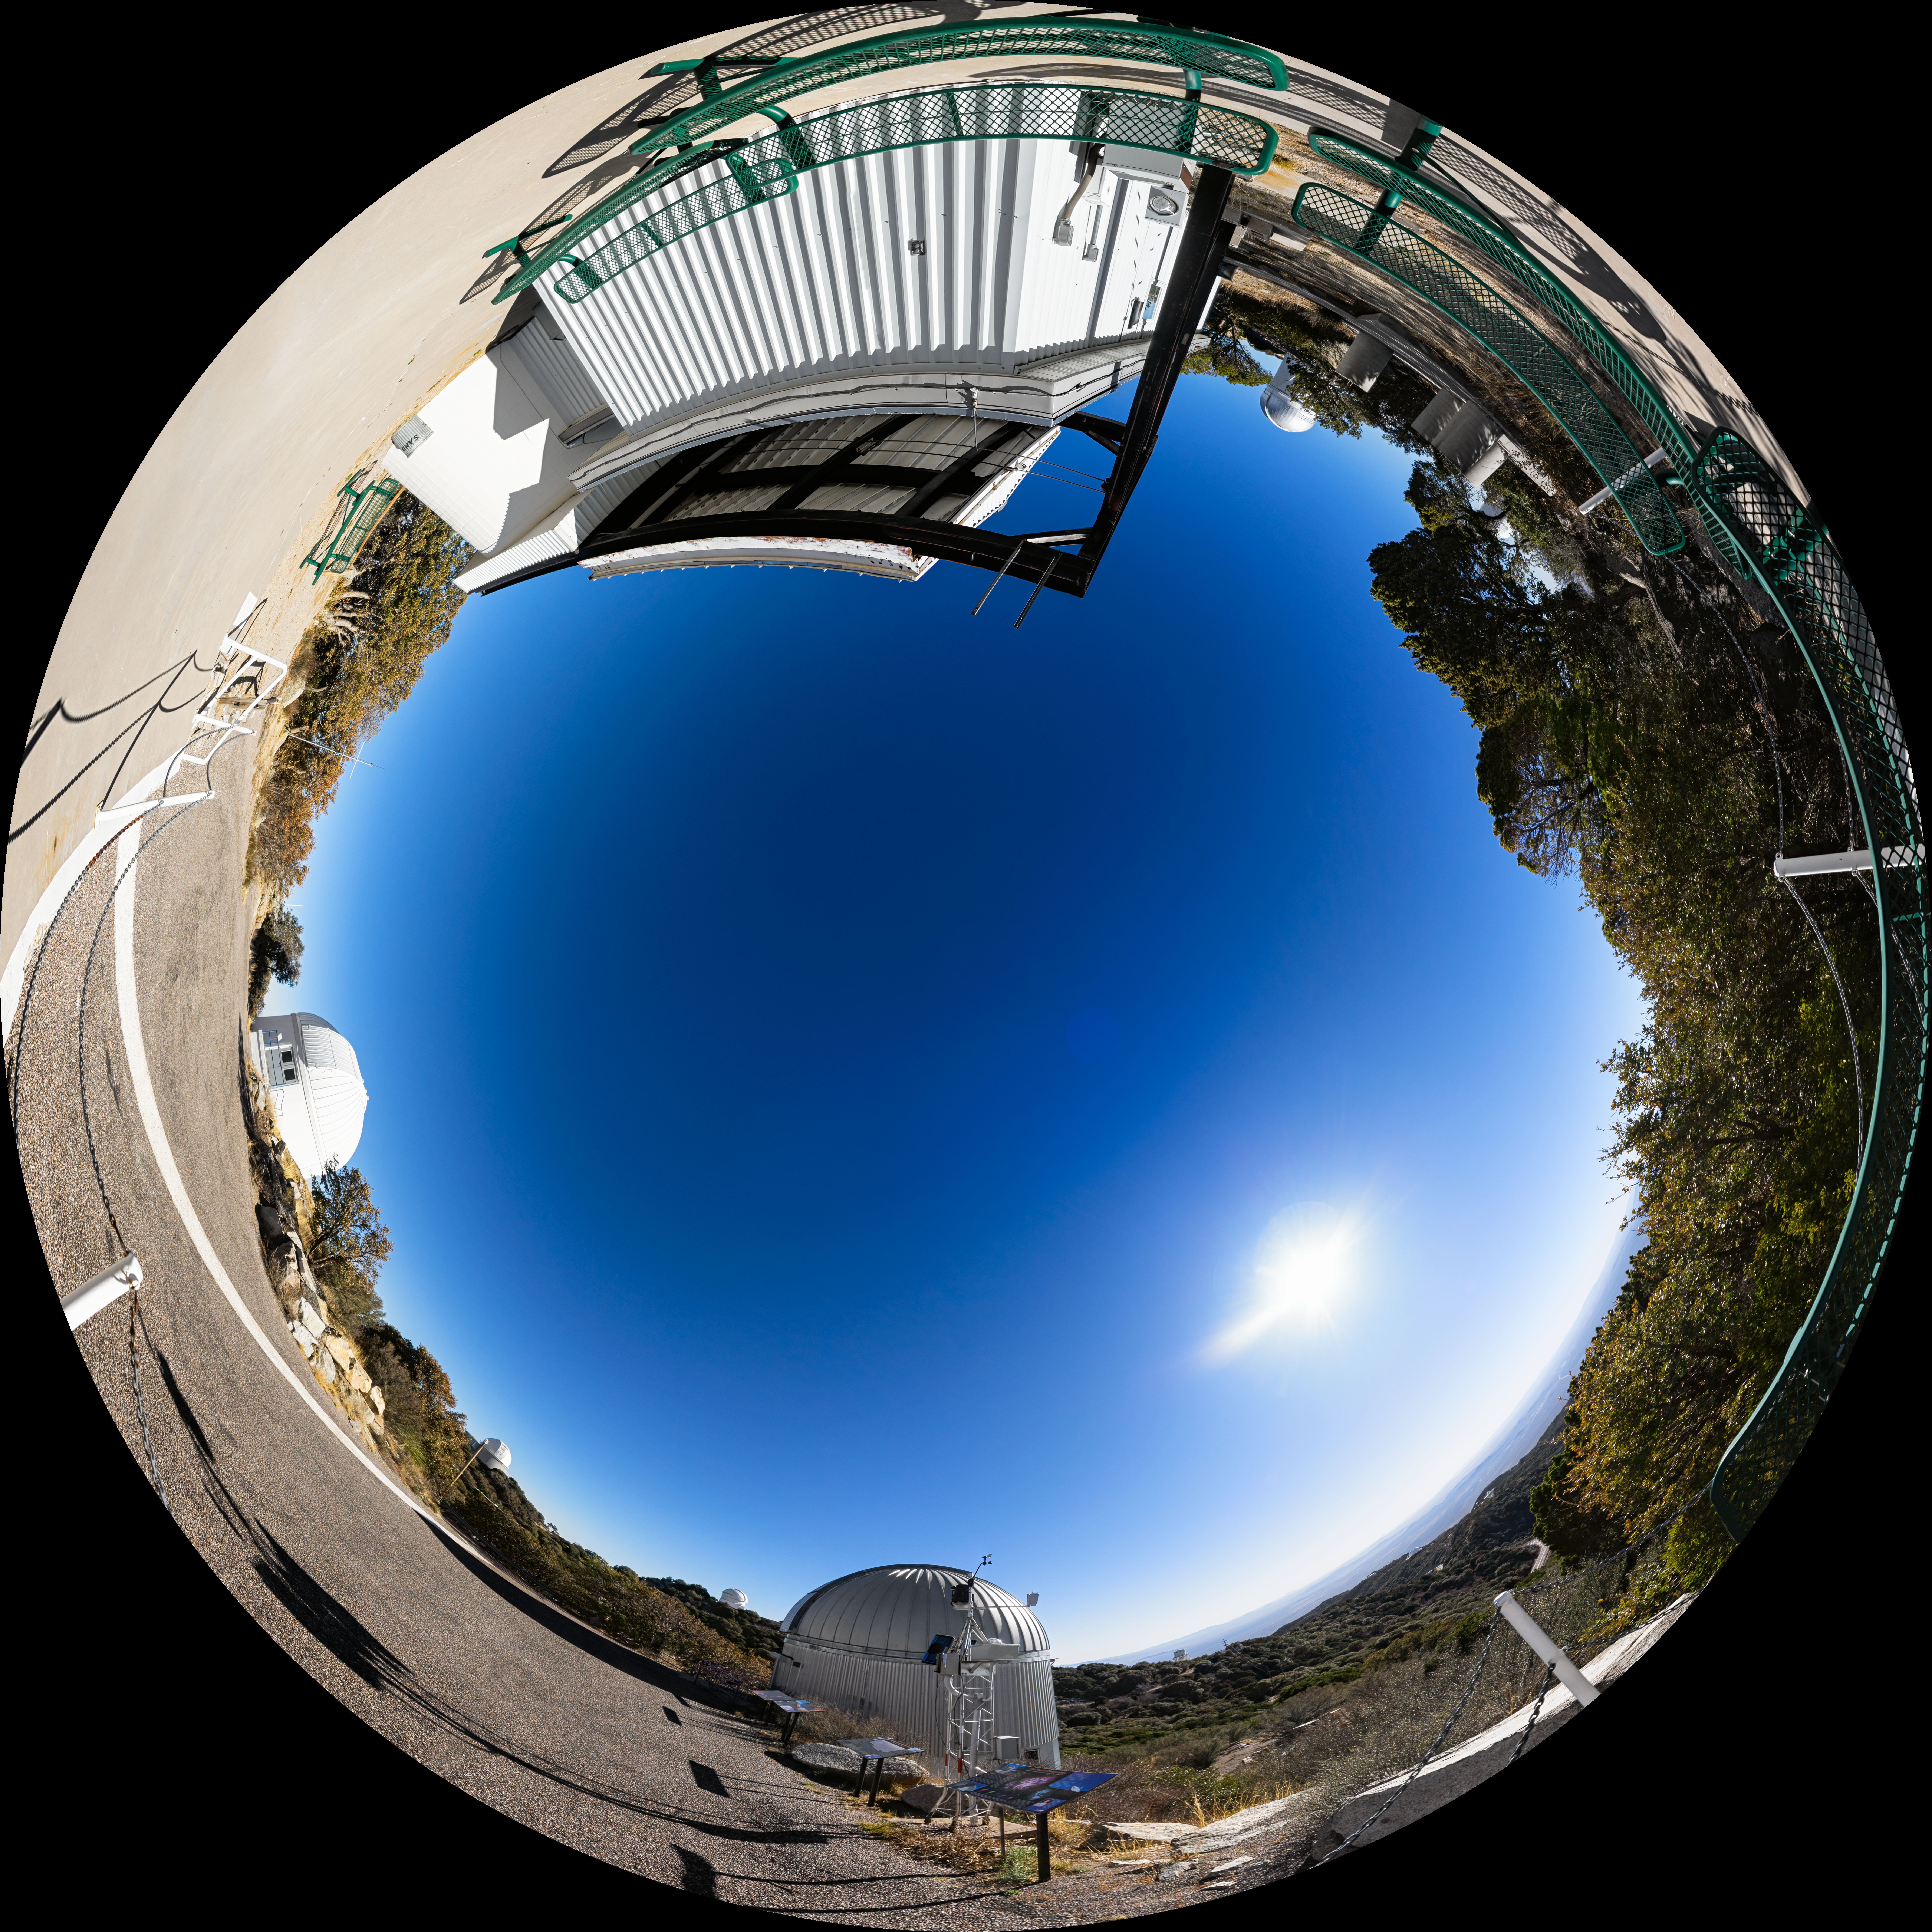

Kitt Peak Visitor Center Roll Off Roof Observatory Fulldome

A fulldome view of the Kitt Peak Visitor Center Roll Off Roof Observatory, SARA Kitt Peak Telescope and Burrell Schmidt Telescope at Kitt Peak National Observatory (KPNO), a Program of NSF NOIRLab, near Tucson, Arizona.

A 360 panorama version of this image can be found here.

Credit: KPNO/NOIRLab/NSF/AURA/P. Horálek